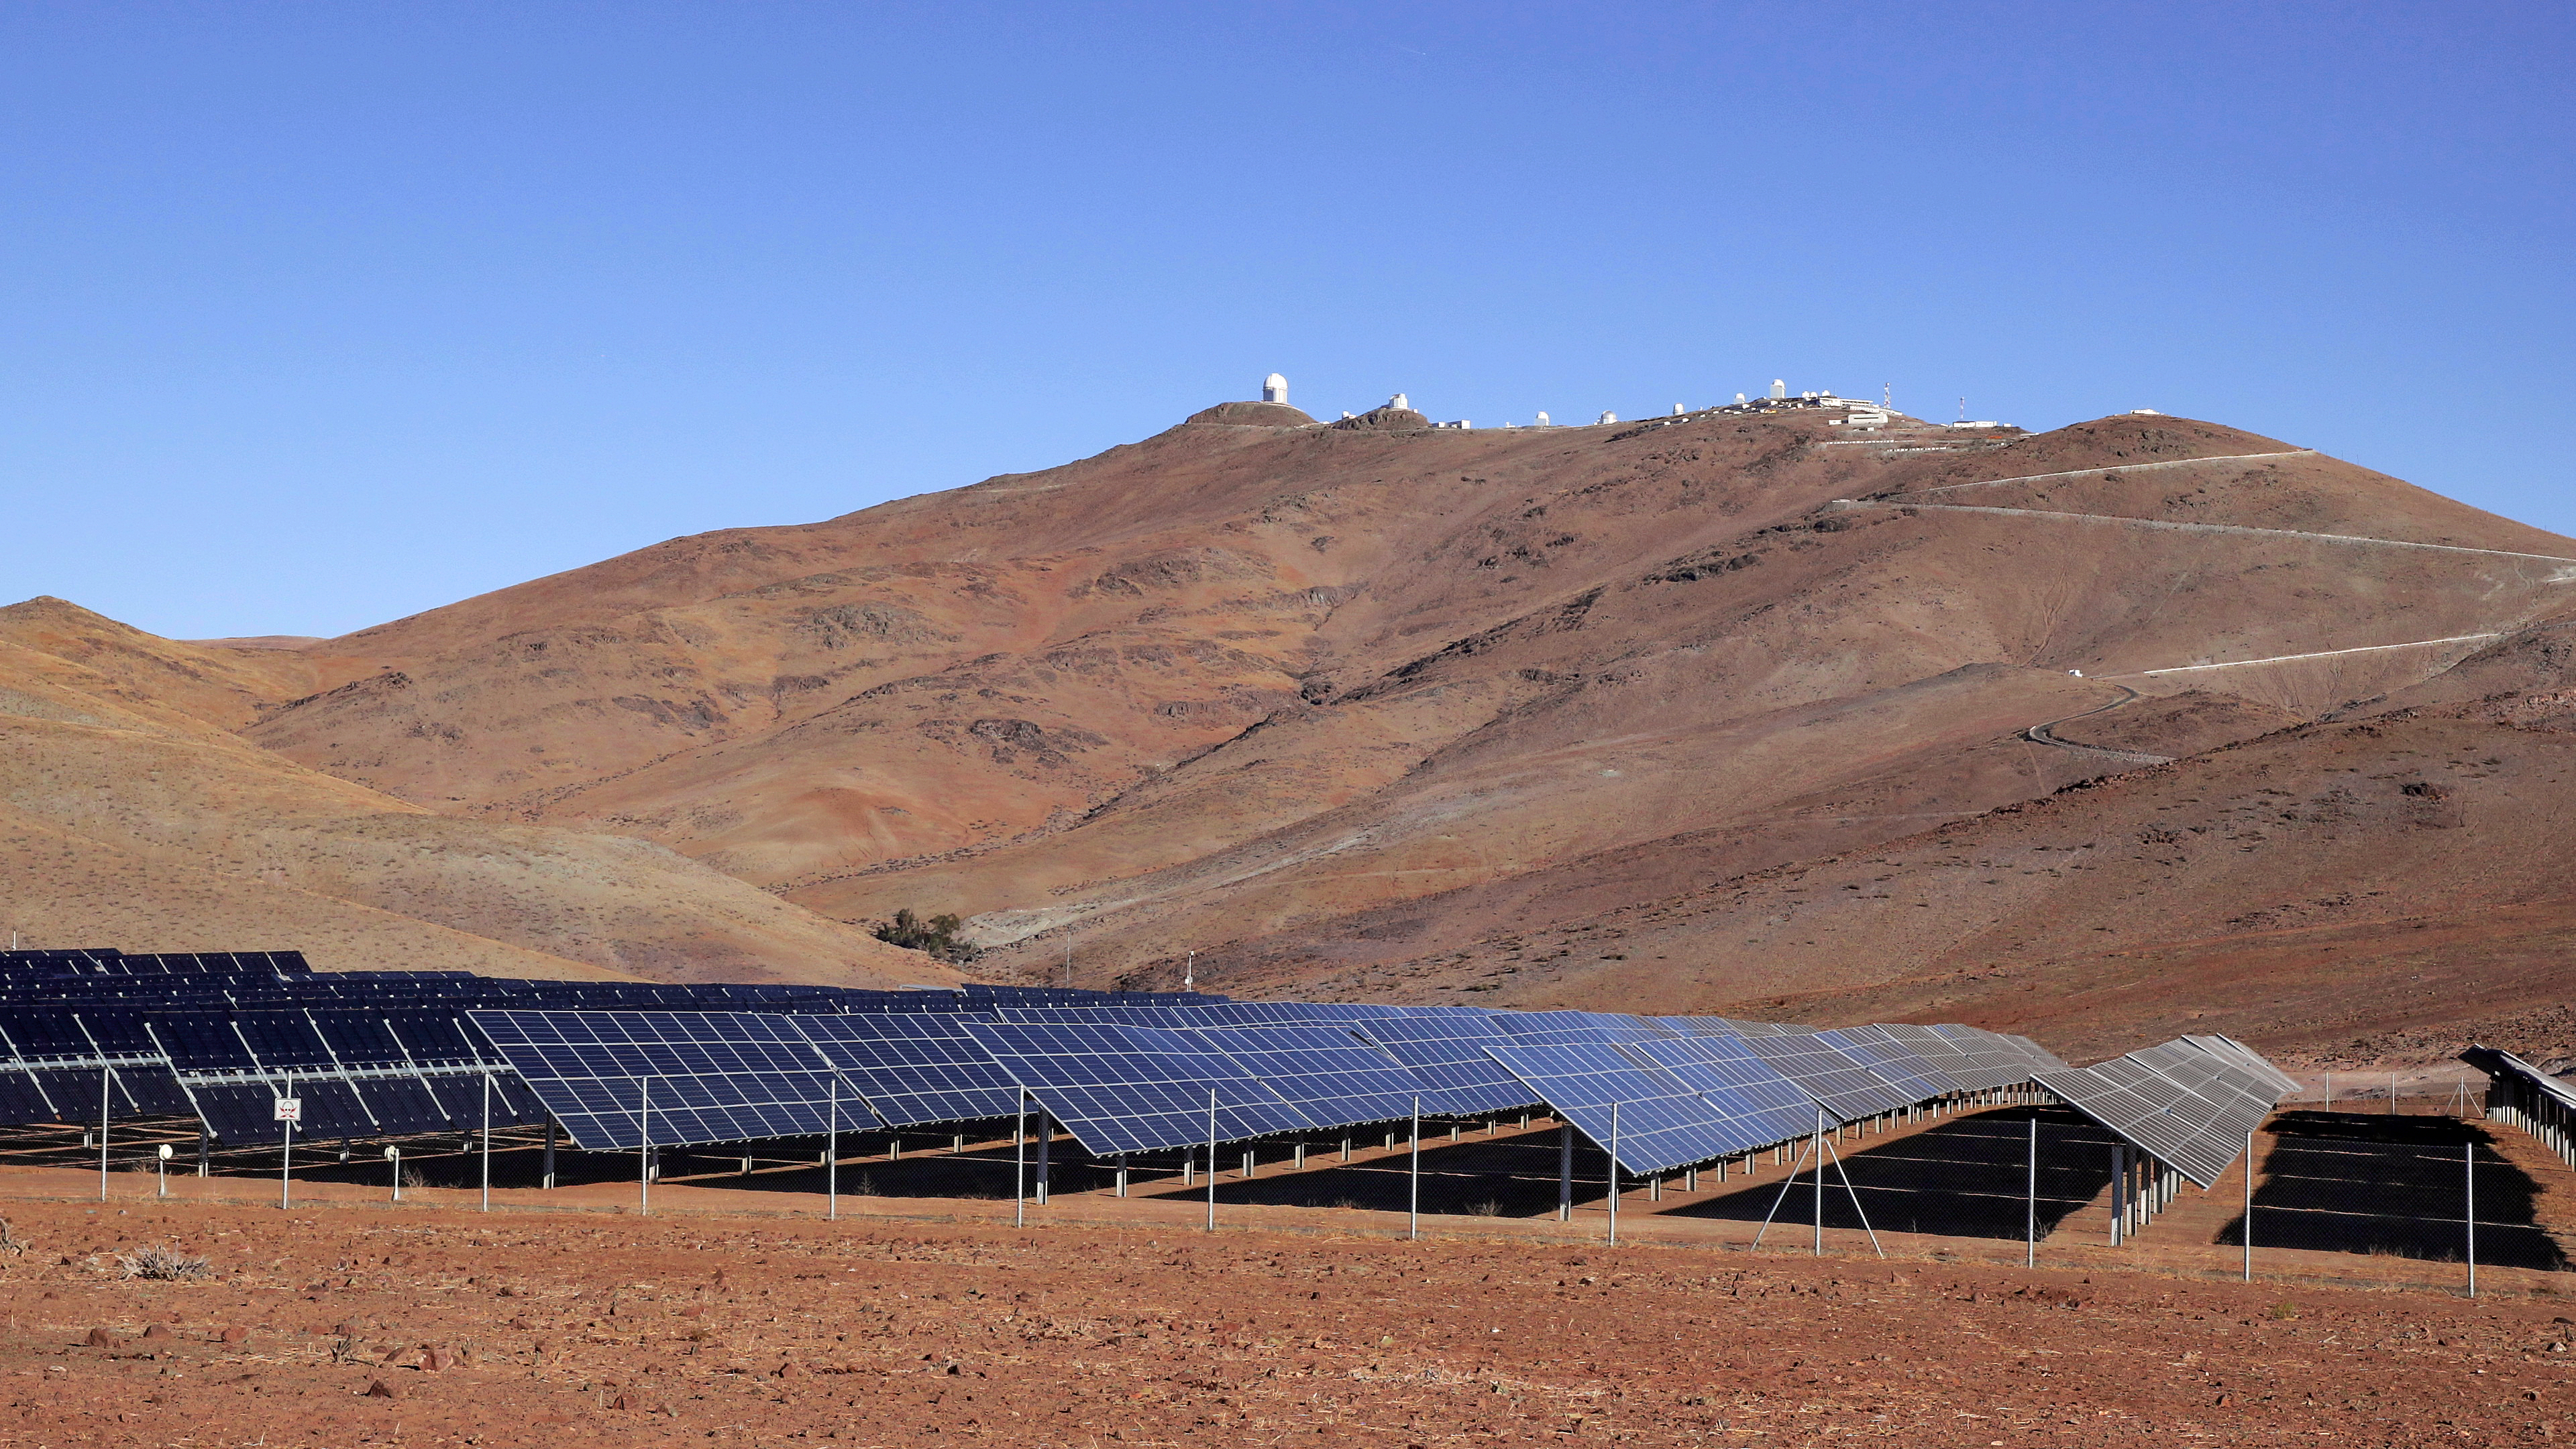

The solar power plant at ESO’s La Silla Observatory

This image shows the solar panel site at ESO’s La Silla Observatory site, 600 kilometres north of Santiago de Chile and 2400 metres above sea level. In the background, the white domes that host the telescopes are visible.

Credit: ESO